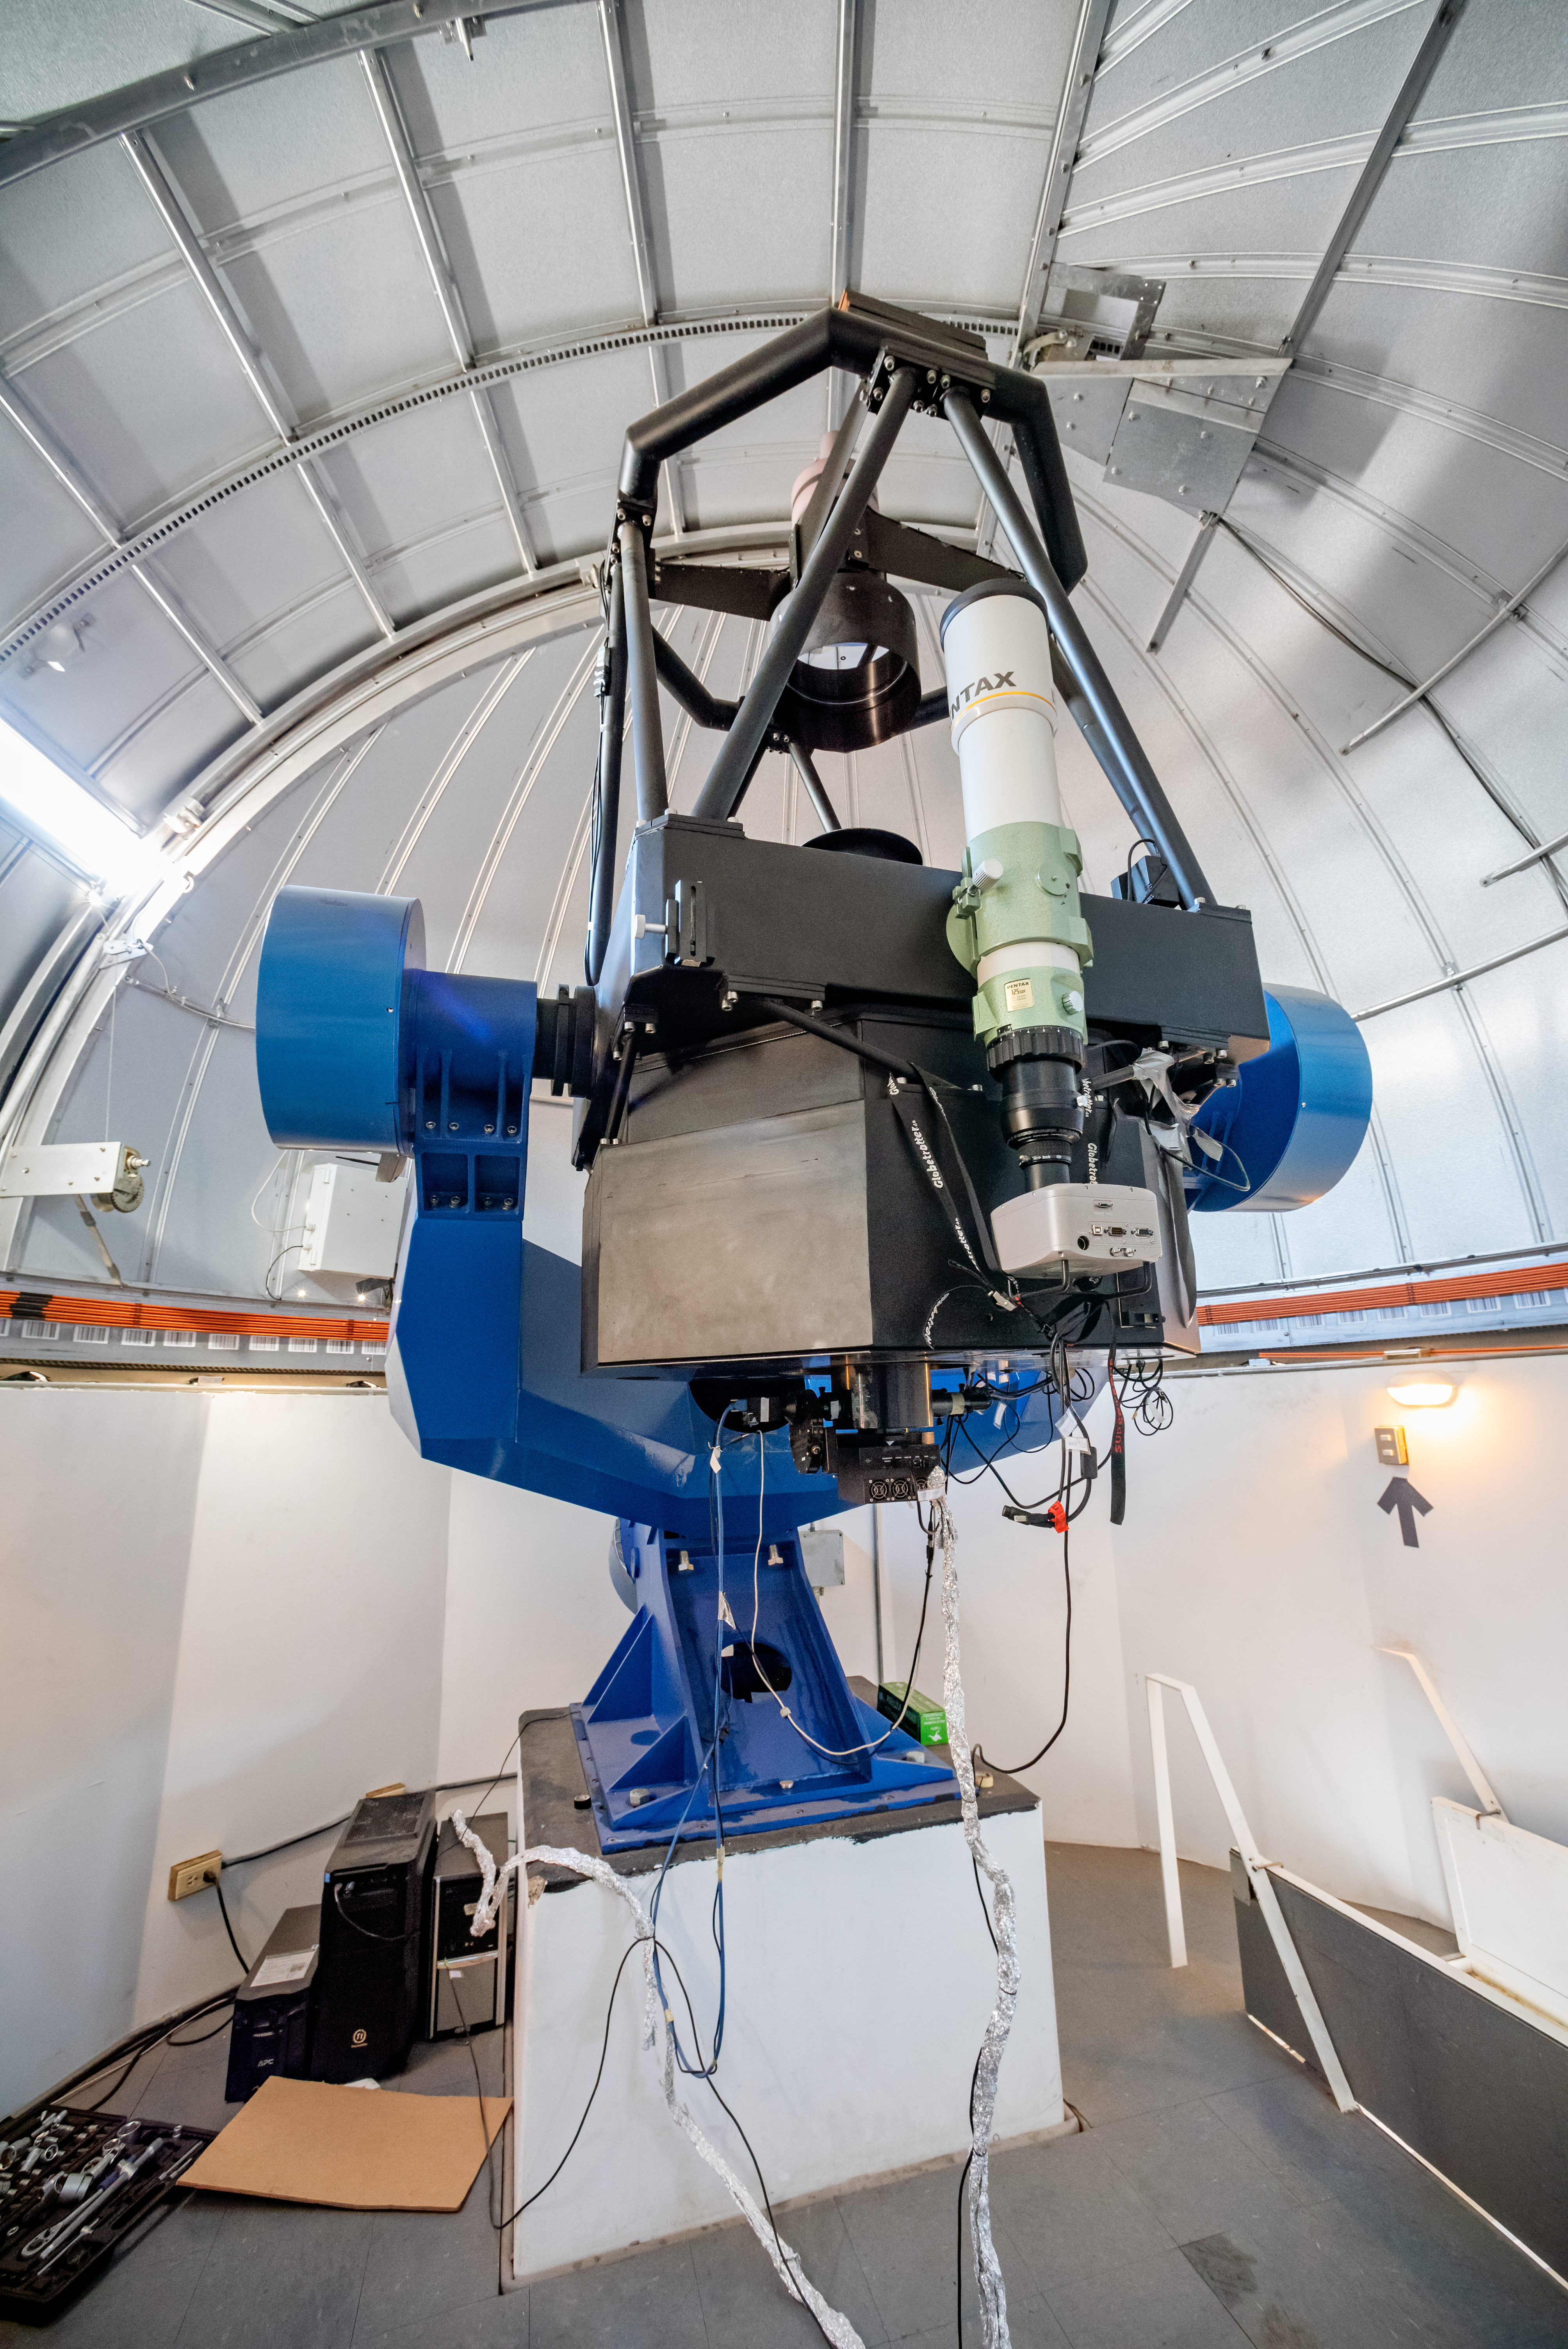

Thai Southern Hemisphere Telescope

The Thai Southern Hemisphere Telescope is part of Thai Robotic Telescope Network (TRTN) of The National Astronomical Research Institute of Thailand (NARIT).

Credit: CTIO/NOIRLab/NSF/AURA/D. Munizaga